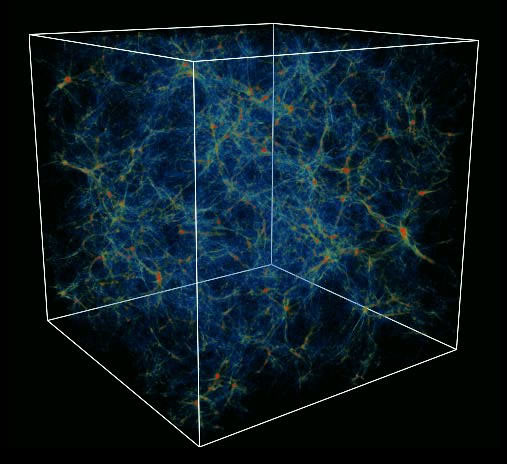

The "cosmic web" predicted by numerical simulations of formation of structures in the universe

The "cosmic web" predicted by numerical simulations of formation of structures in the universe. Galaxy clusters would correspond to the red regions.

Credit: International Gemini Observatory/NOIRLab/NSF/AURA/G. L. Bryan/M. L. Norman